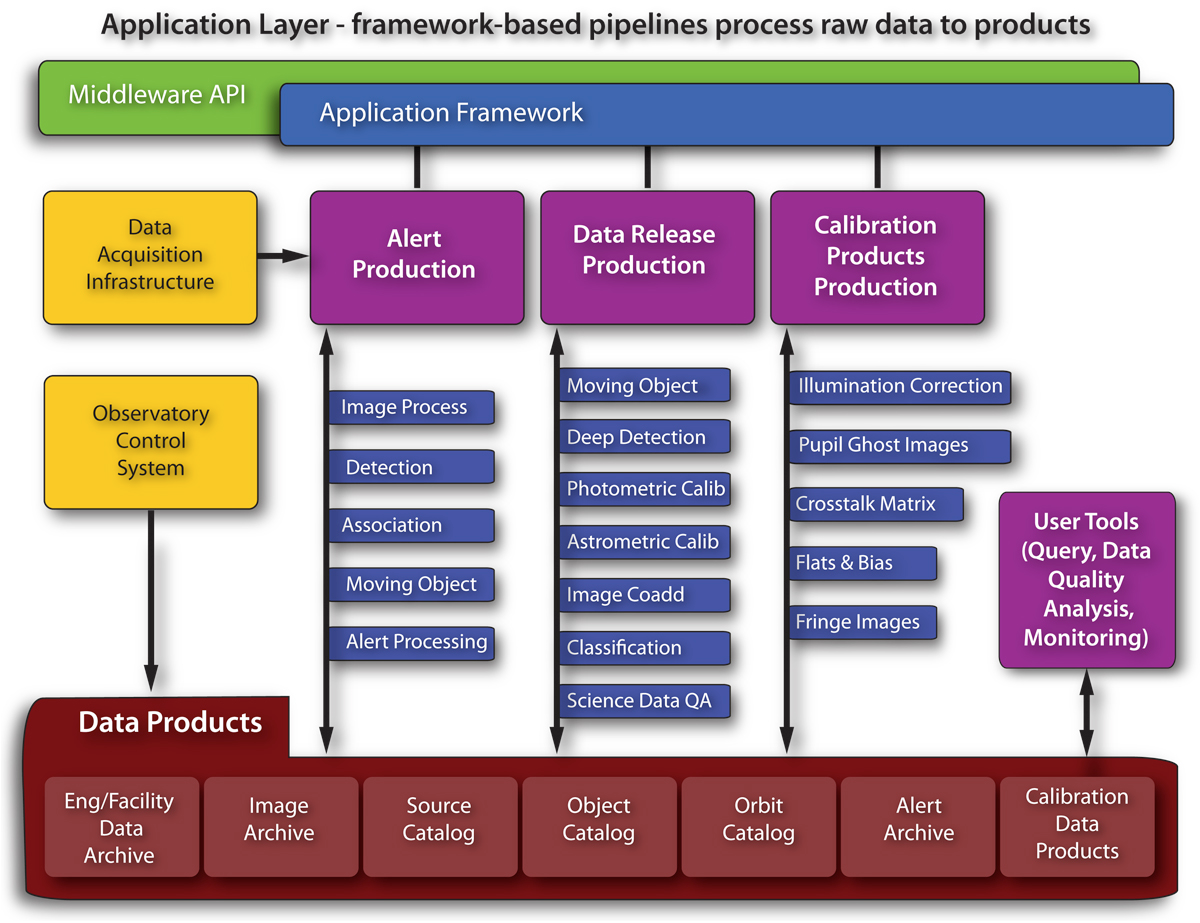

Data Management Pipelines

The pipelines process the images to produce the catalogs, which are then made accessible to the community via open interfaces in a Virtual Observatory model. Since new data is being collected nightly throughout the LSST's 10-year survey period, and scientific algorithms will evolve during this time frame, significant re-processing will occur. This must be taken into account in sizing the LSST technology resources and making the LSST middleware easily extendable.
Part of the Foundational Diagrams collection.

Credit: Vera C. Rubin Observatory/ NOIRLab/NSF/AURA